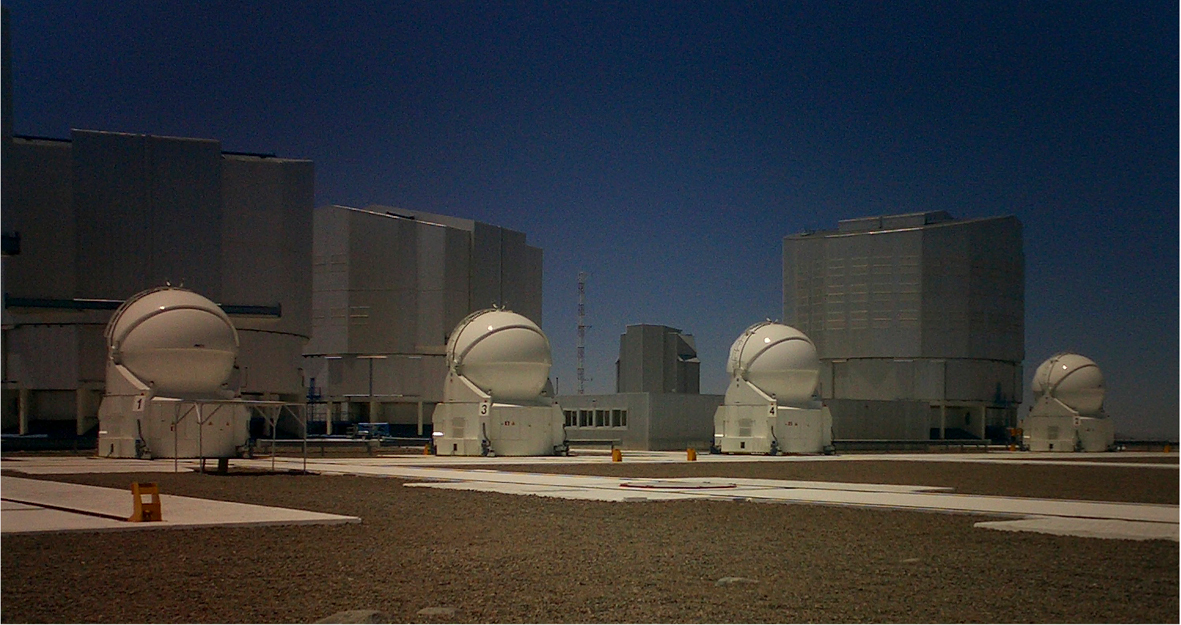

The four ATs at Paranal

On the night of 15 December 2006, the fourth and last-to-be-installed VLTI Auxiliary Telescope (AT4) obtained its 'First Light'. The first images demonstrate that AT4 will be able to deliver the excellent image quality already delivered by the first three ATs. It will soon join its siblings to perform routinely interferometric measurements.

Credit: ESO